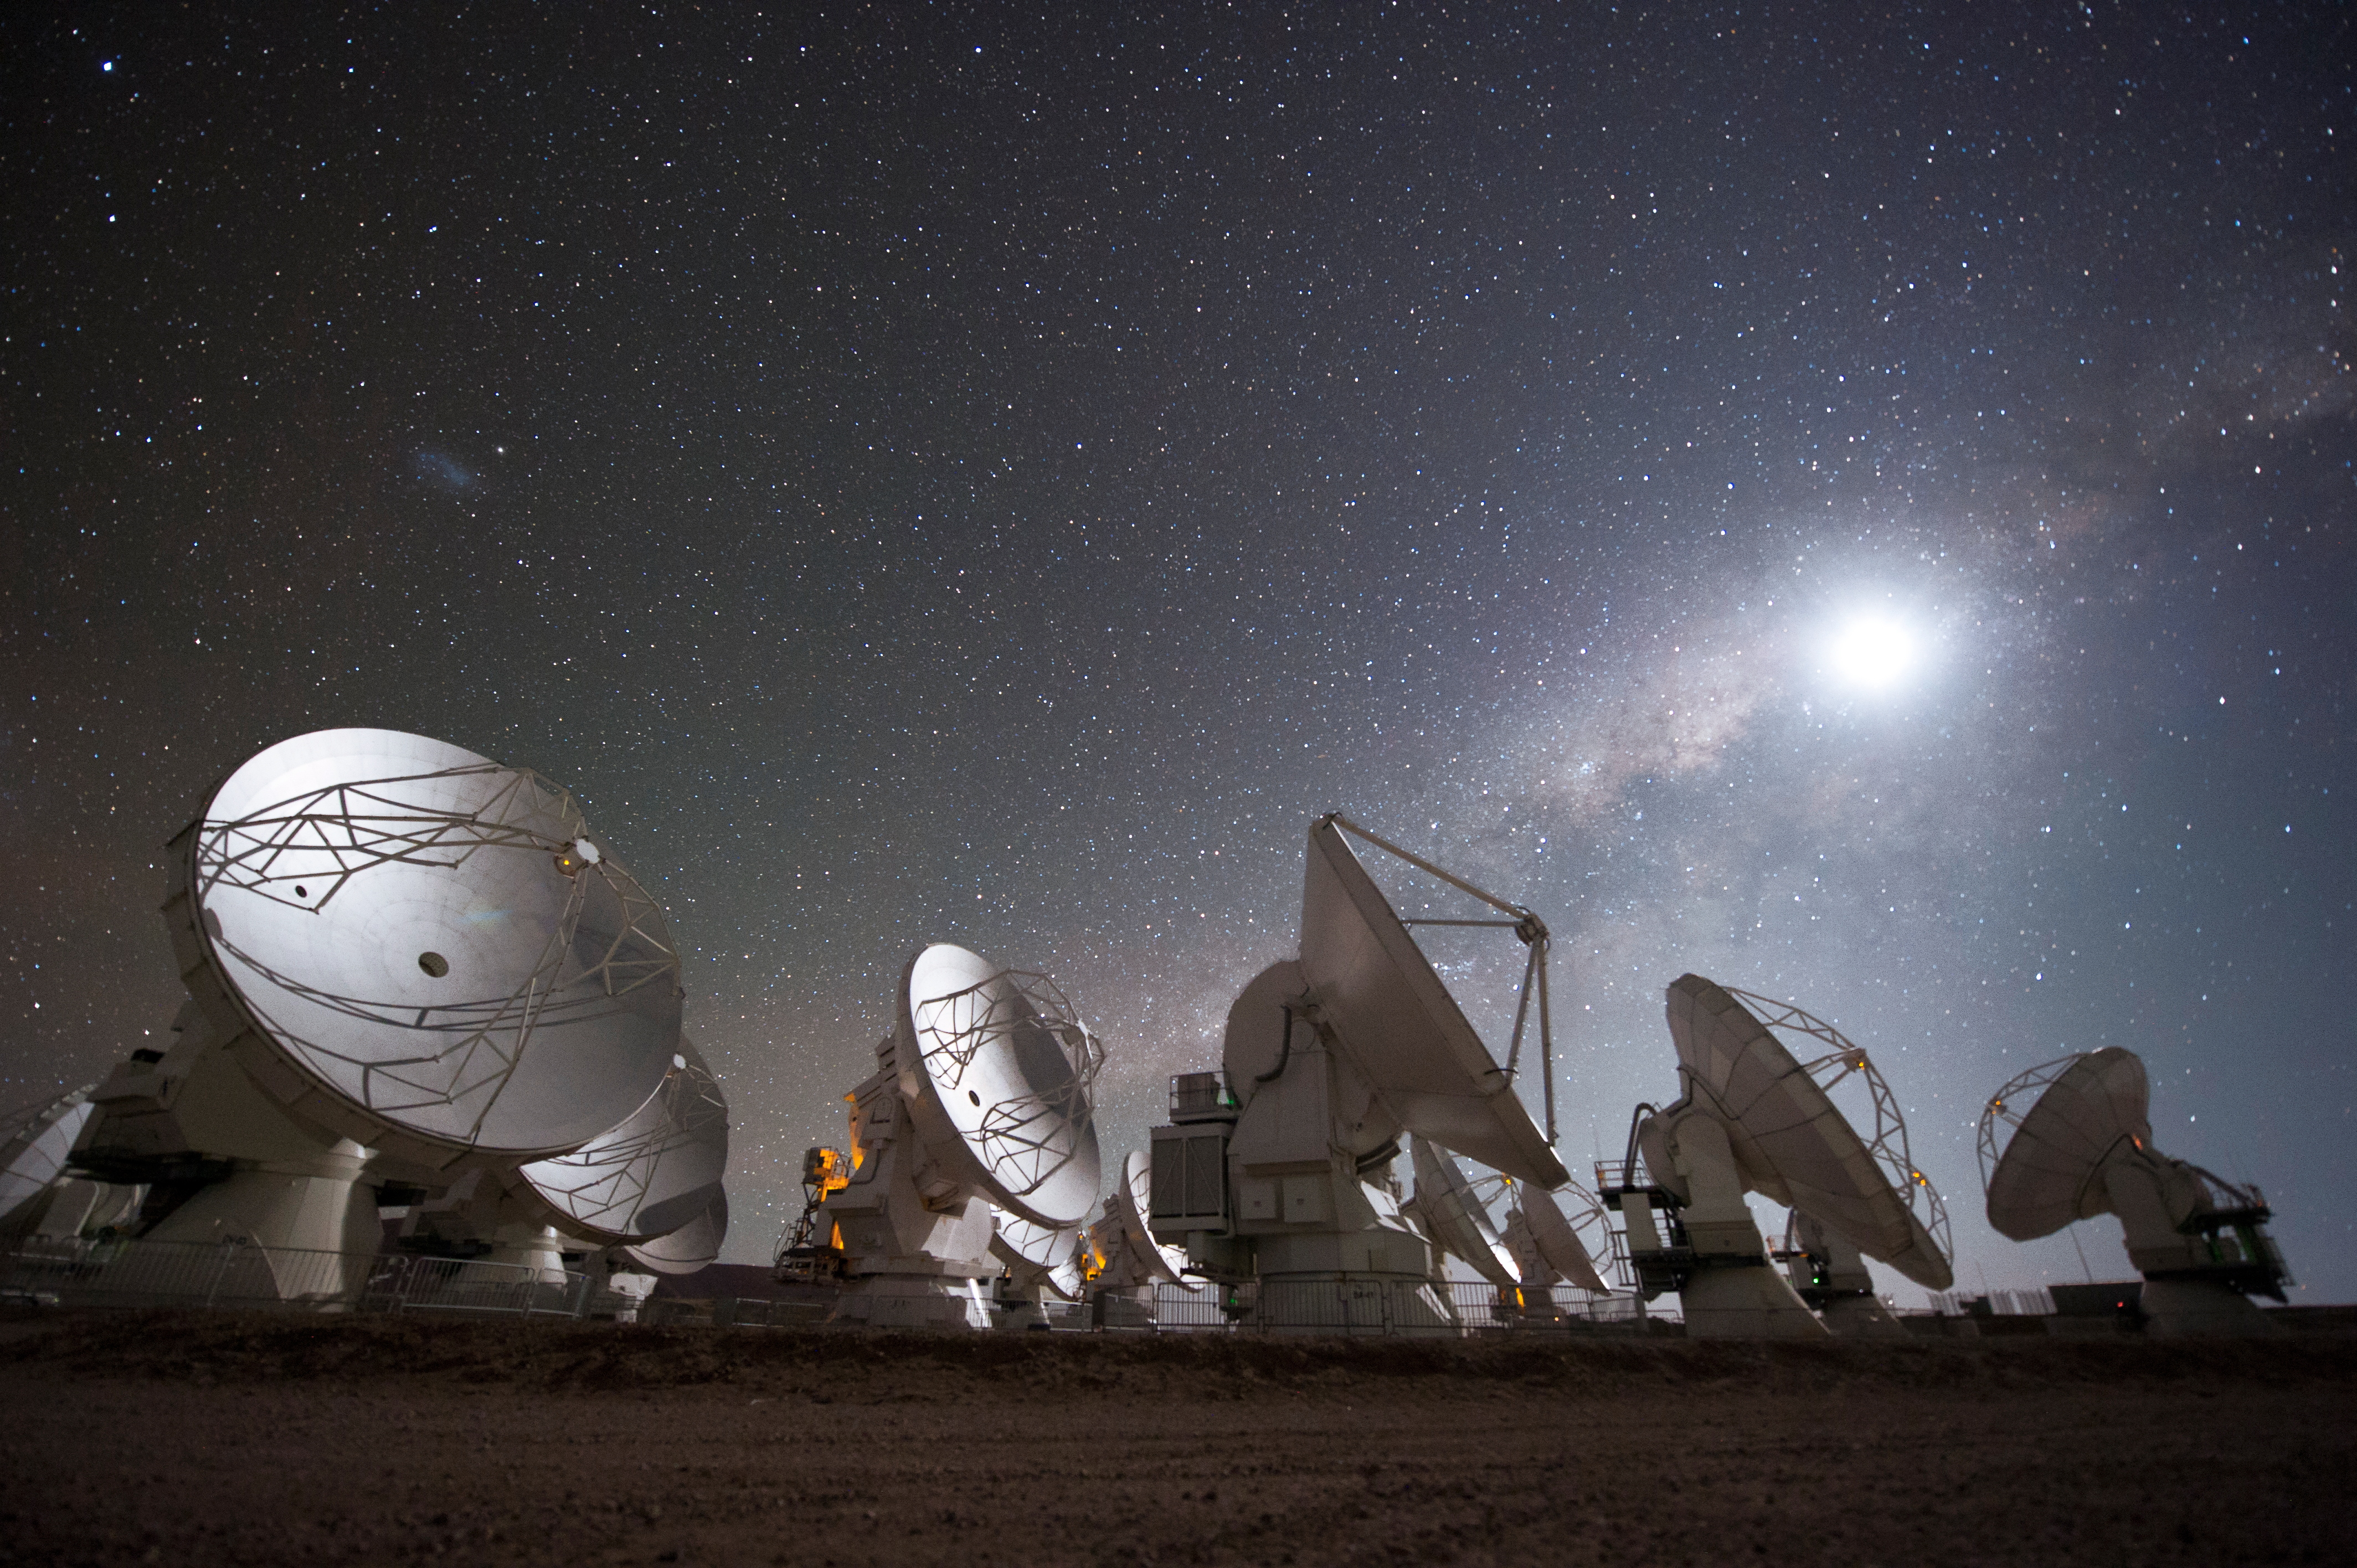

Spectrum

Different telescope designs allow astronomers to observe at different wavelenghts of the electromagnetic spectrum.

Credit: ESO/C. Malin